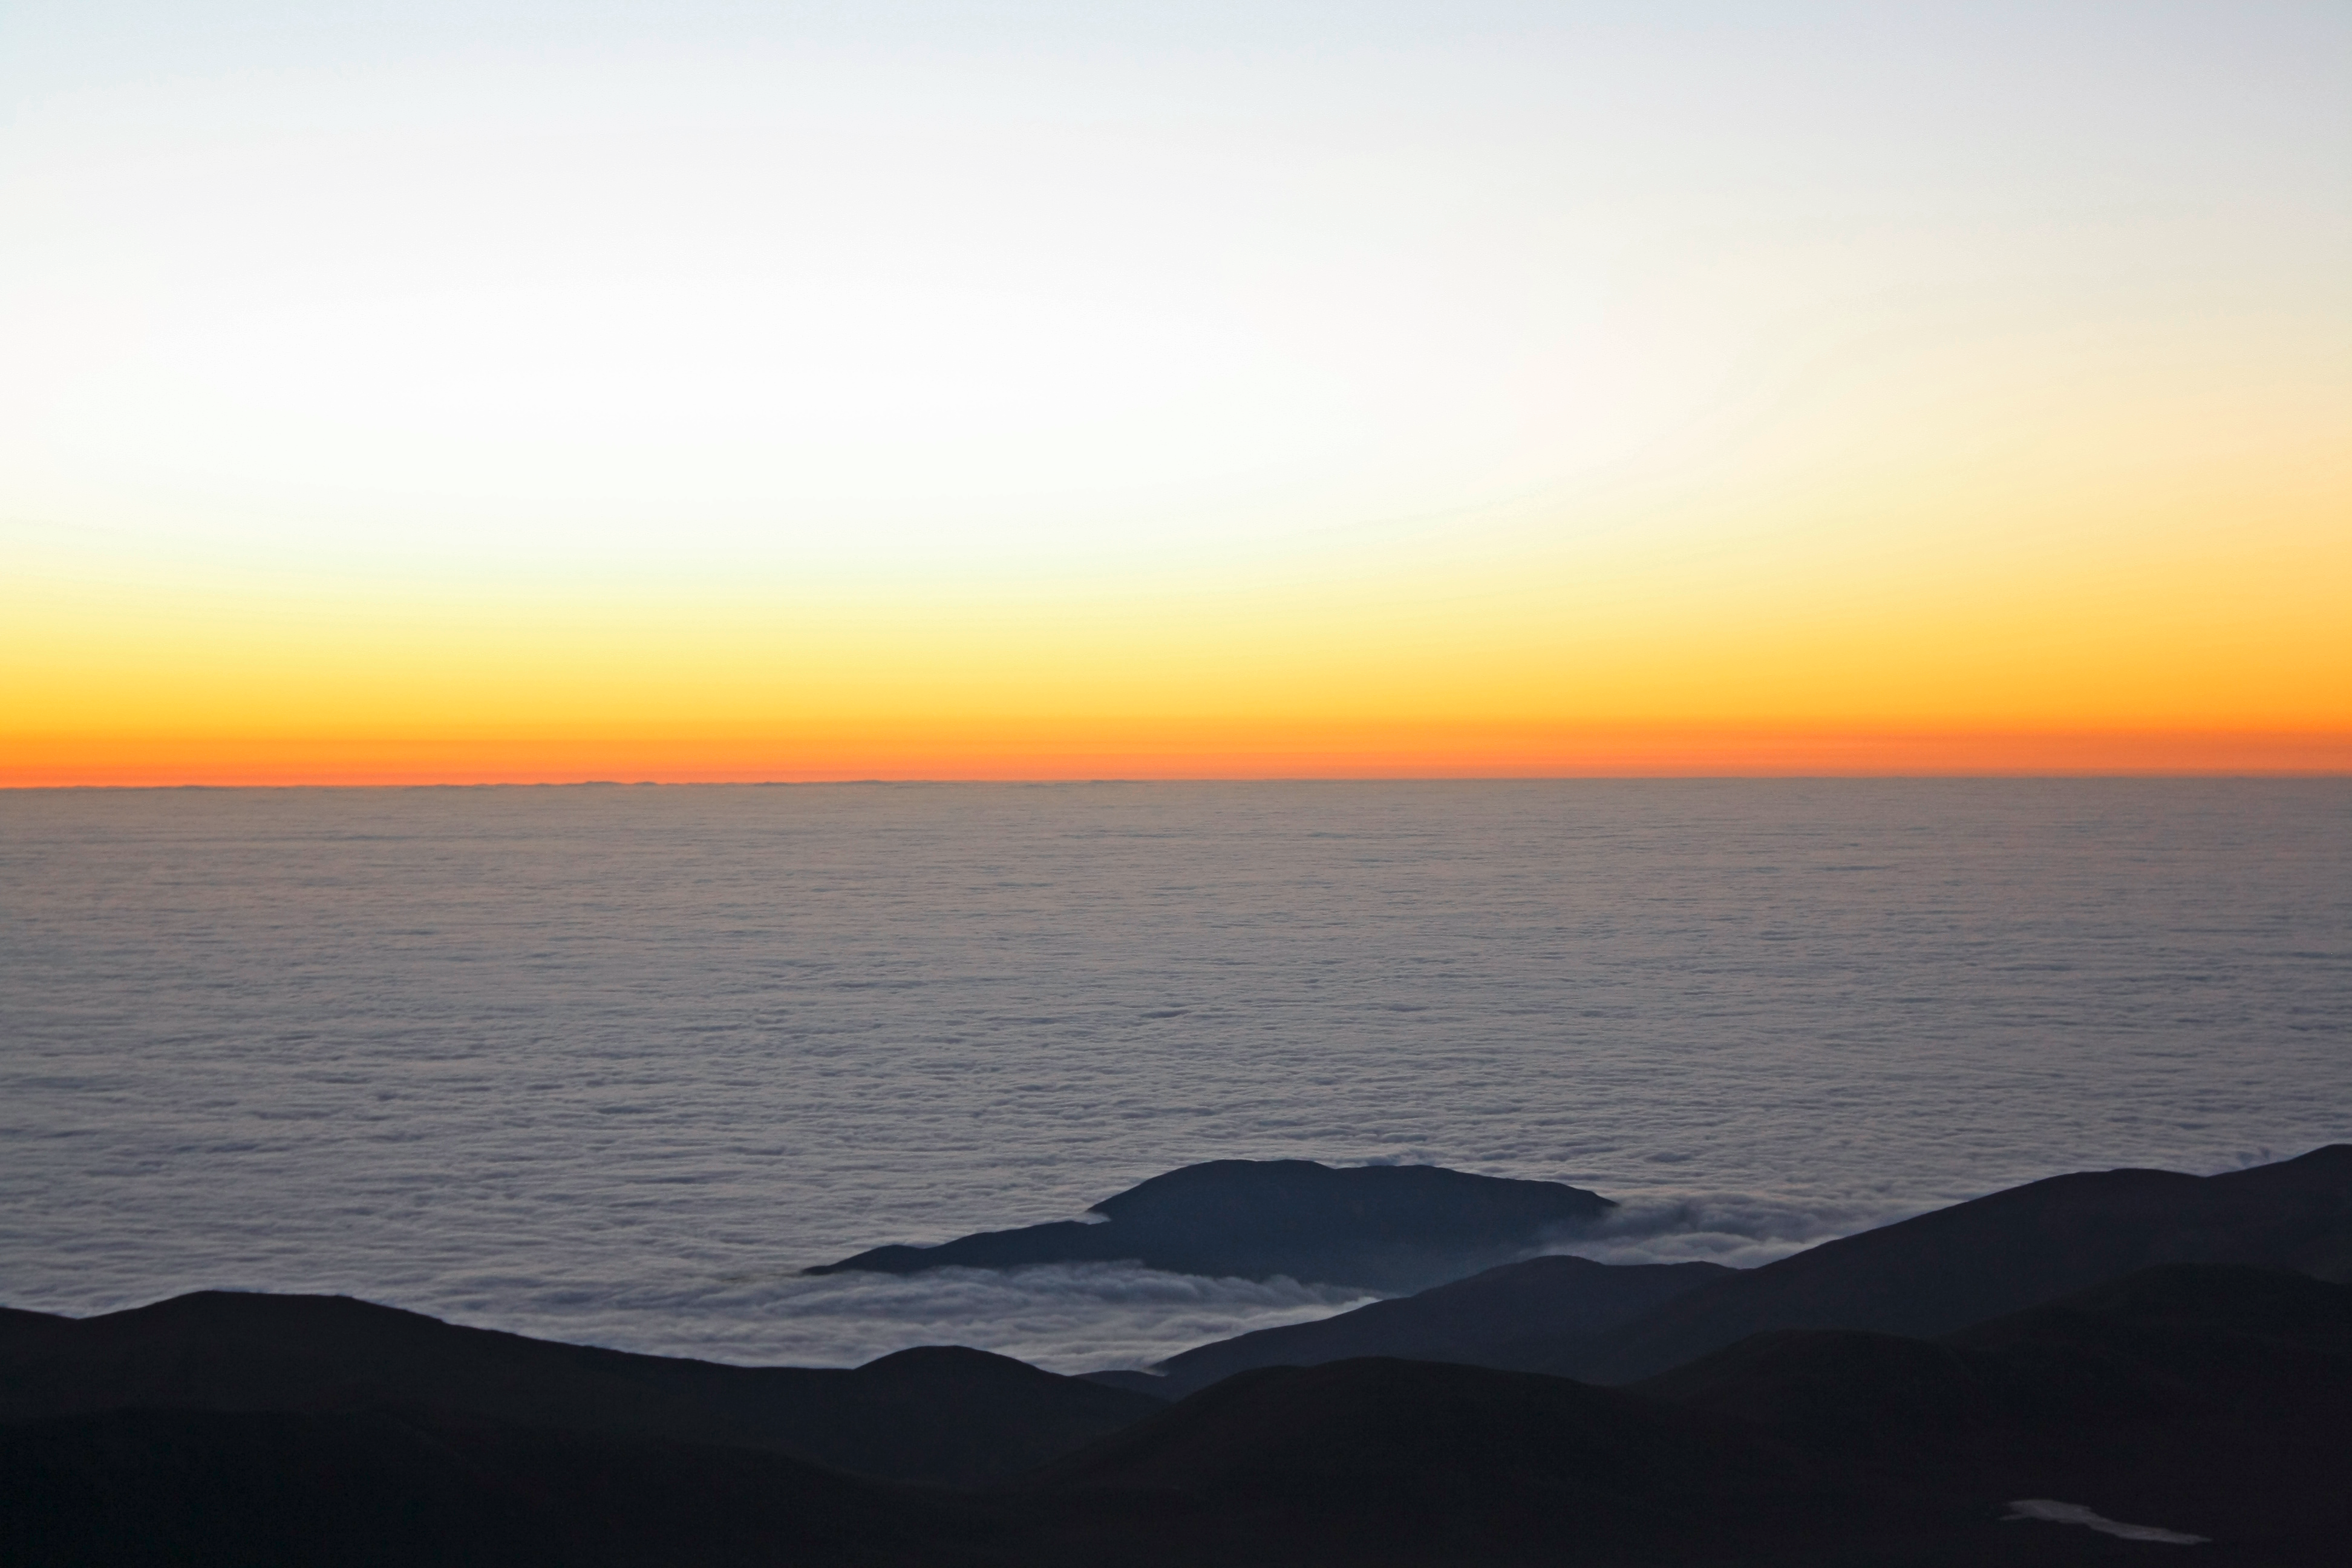

A sea of clouds

View of the western horizon taken from the VLT platform at sunset. ESO’s Paranal Observatory is located at 2600 metres altitude, only 12 km away from the coast of the Pacific Ocean. Because of a thermal inversion layer in the atmosphere, what is typically seen from the observatory is not the ocean itself, but a vast sea of clouds.

Credit: F. Char/ESO